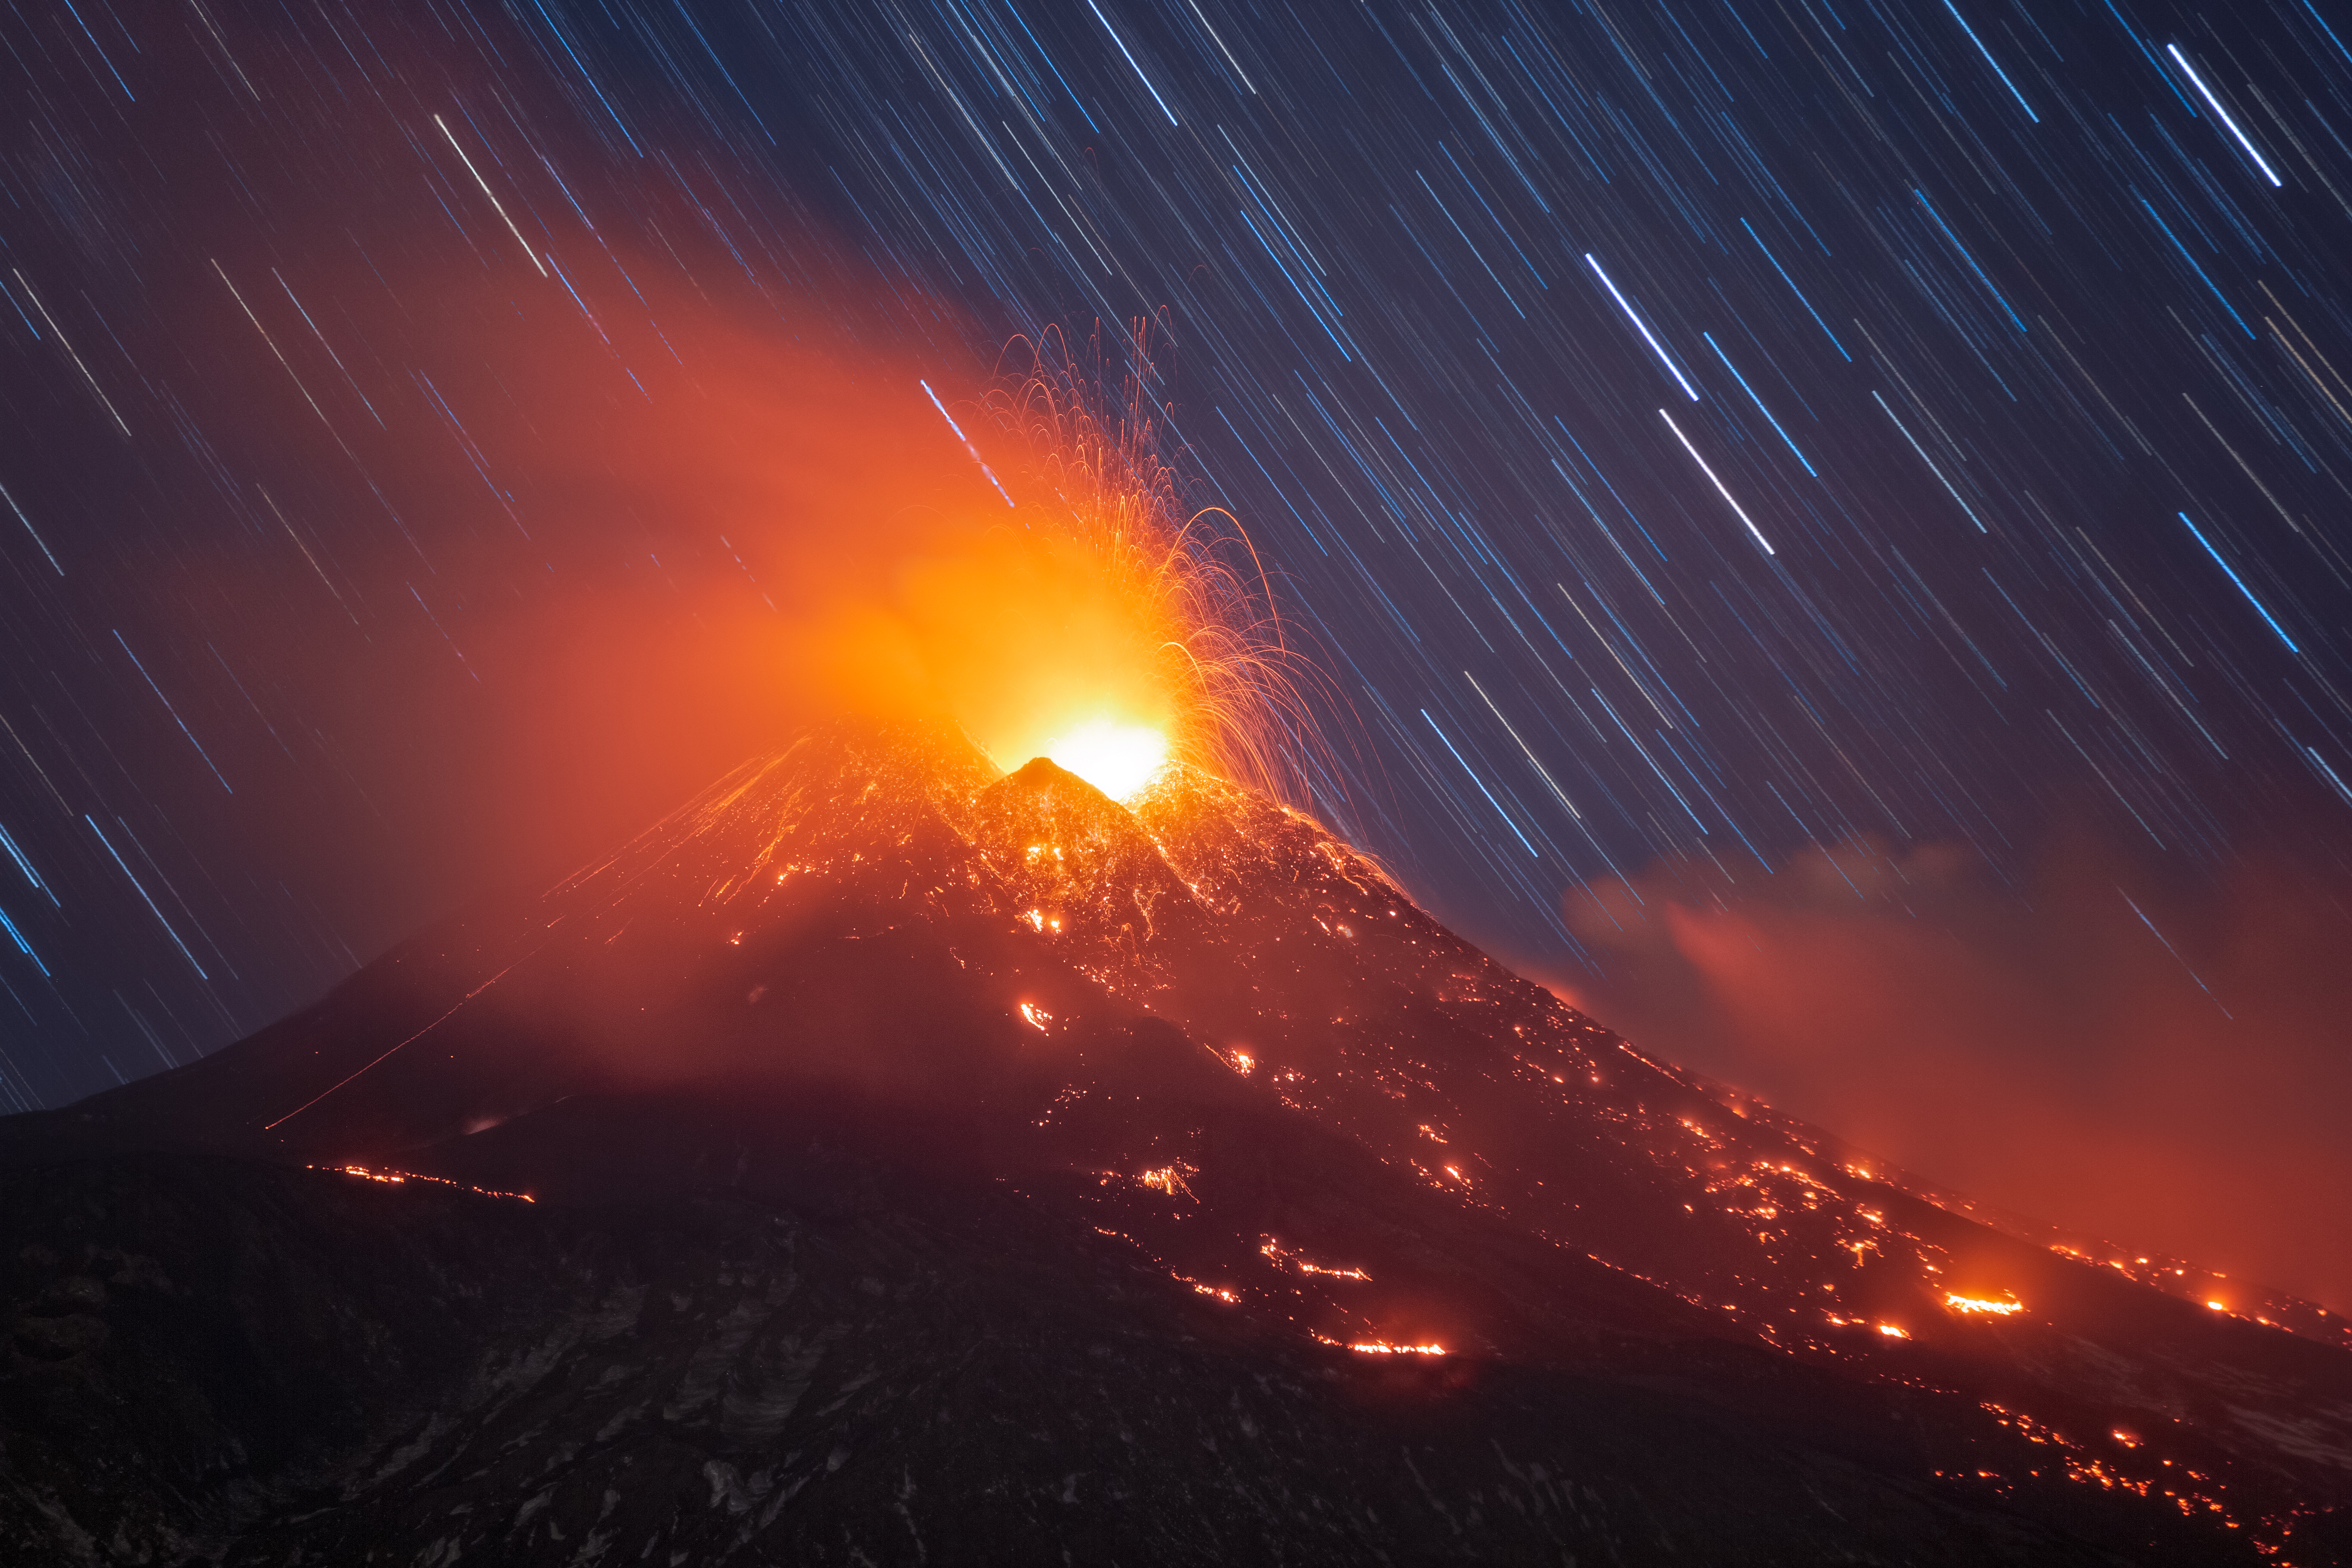

Star trails, Third Place

Third place in the IAU OAE Astrophotography Contest, category Star trails: Star Trails And Lava Plume on Mount Etna February 2021, Dario Giannobile, Italy.

This spectacular image captures some of the most dramatic expressions of Nature, the eruption of a volcano and the night sky. The volcano in the foreground is Mount Etna, located in Sicily/Italy, during an eruption in February 2021. In the background, we can see the star trails resulting from the Earth's motion around its imaginary axis. As Mount Etna is located about 37° N, we can notice that the arcs are quite open, as this is far from the North Pole, from where the view from the sky would provide traces drawing circles. As we move to the Equator, either from the Southern or Northern Hemisphere, the star traces become more and more parallel, instead of circular, as the viewer moves away from the zenith pointing to one of the Earth's rotational axes. Therefore, the sky presents us with valuable information about location and time and was an important practice for ancient civilizations to follow the movement of the celestial bodies. The image also captures the varying colours of stars which result from differences in the temperature of stars: higher temperature stars are bluer, compared to the lower temperature white and red stars.

Credit: Dario Giannobile/IAU OAE